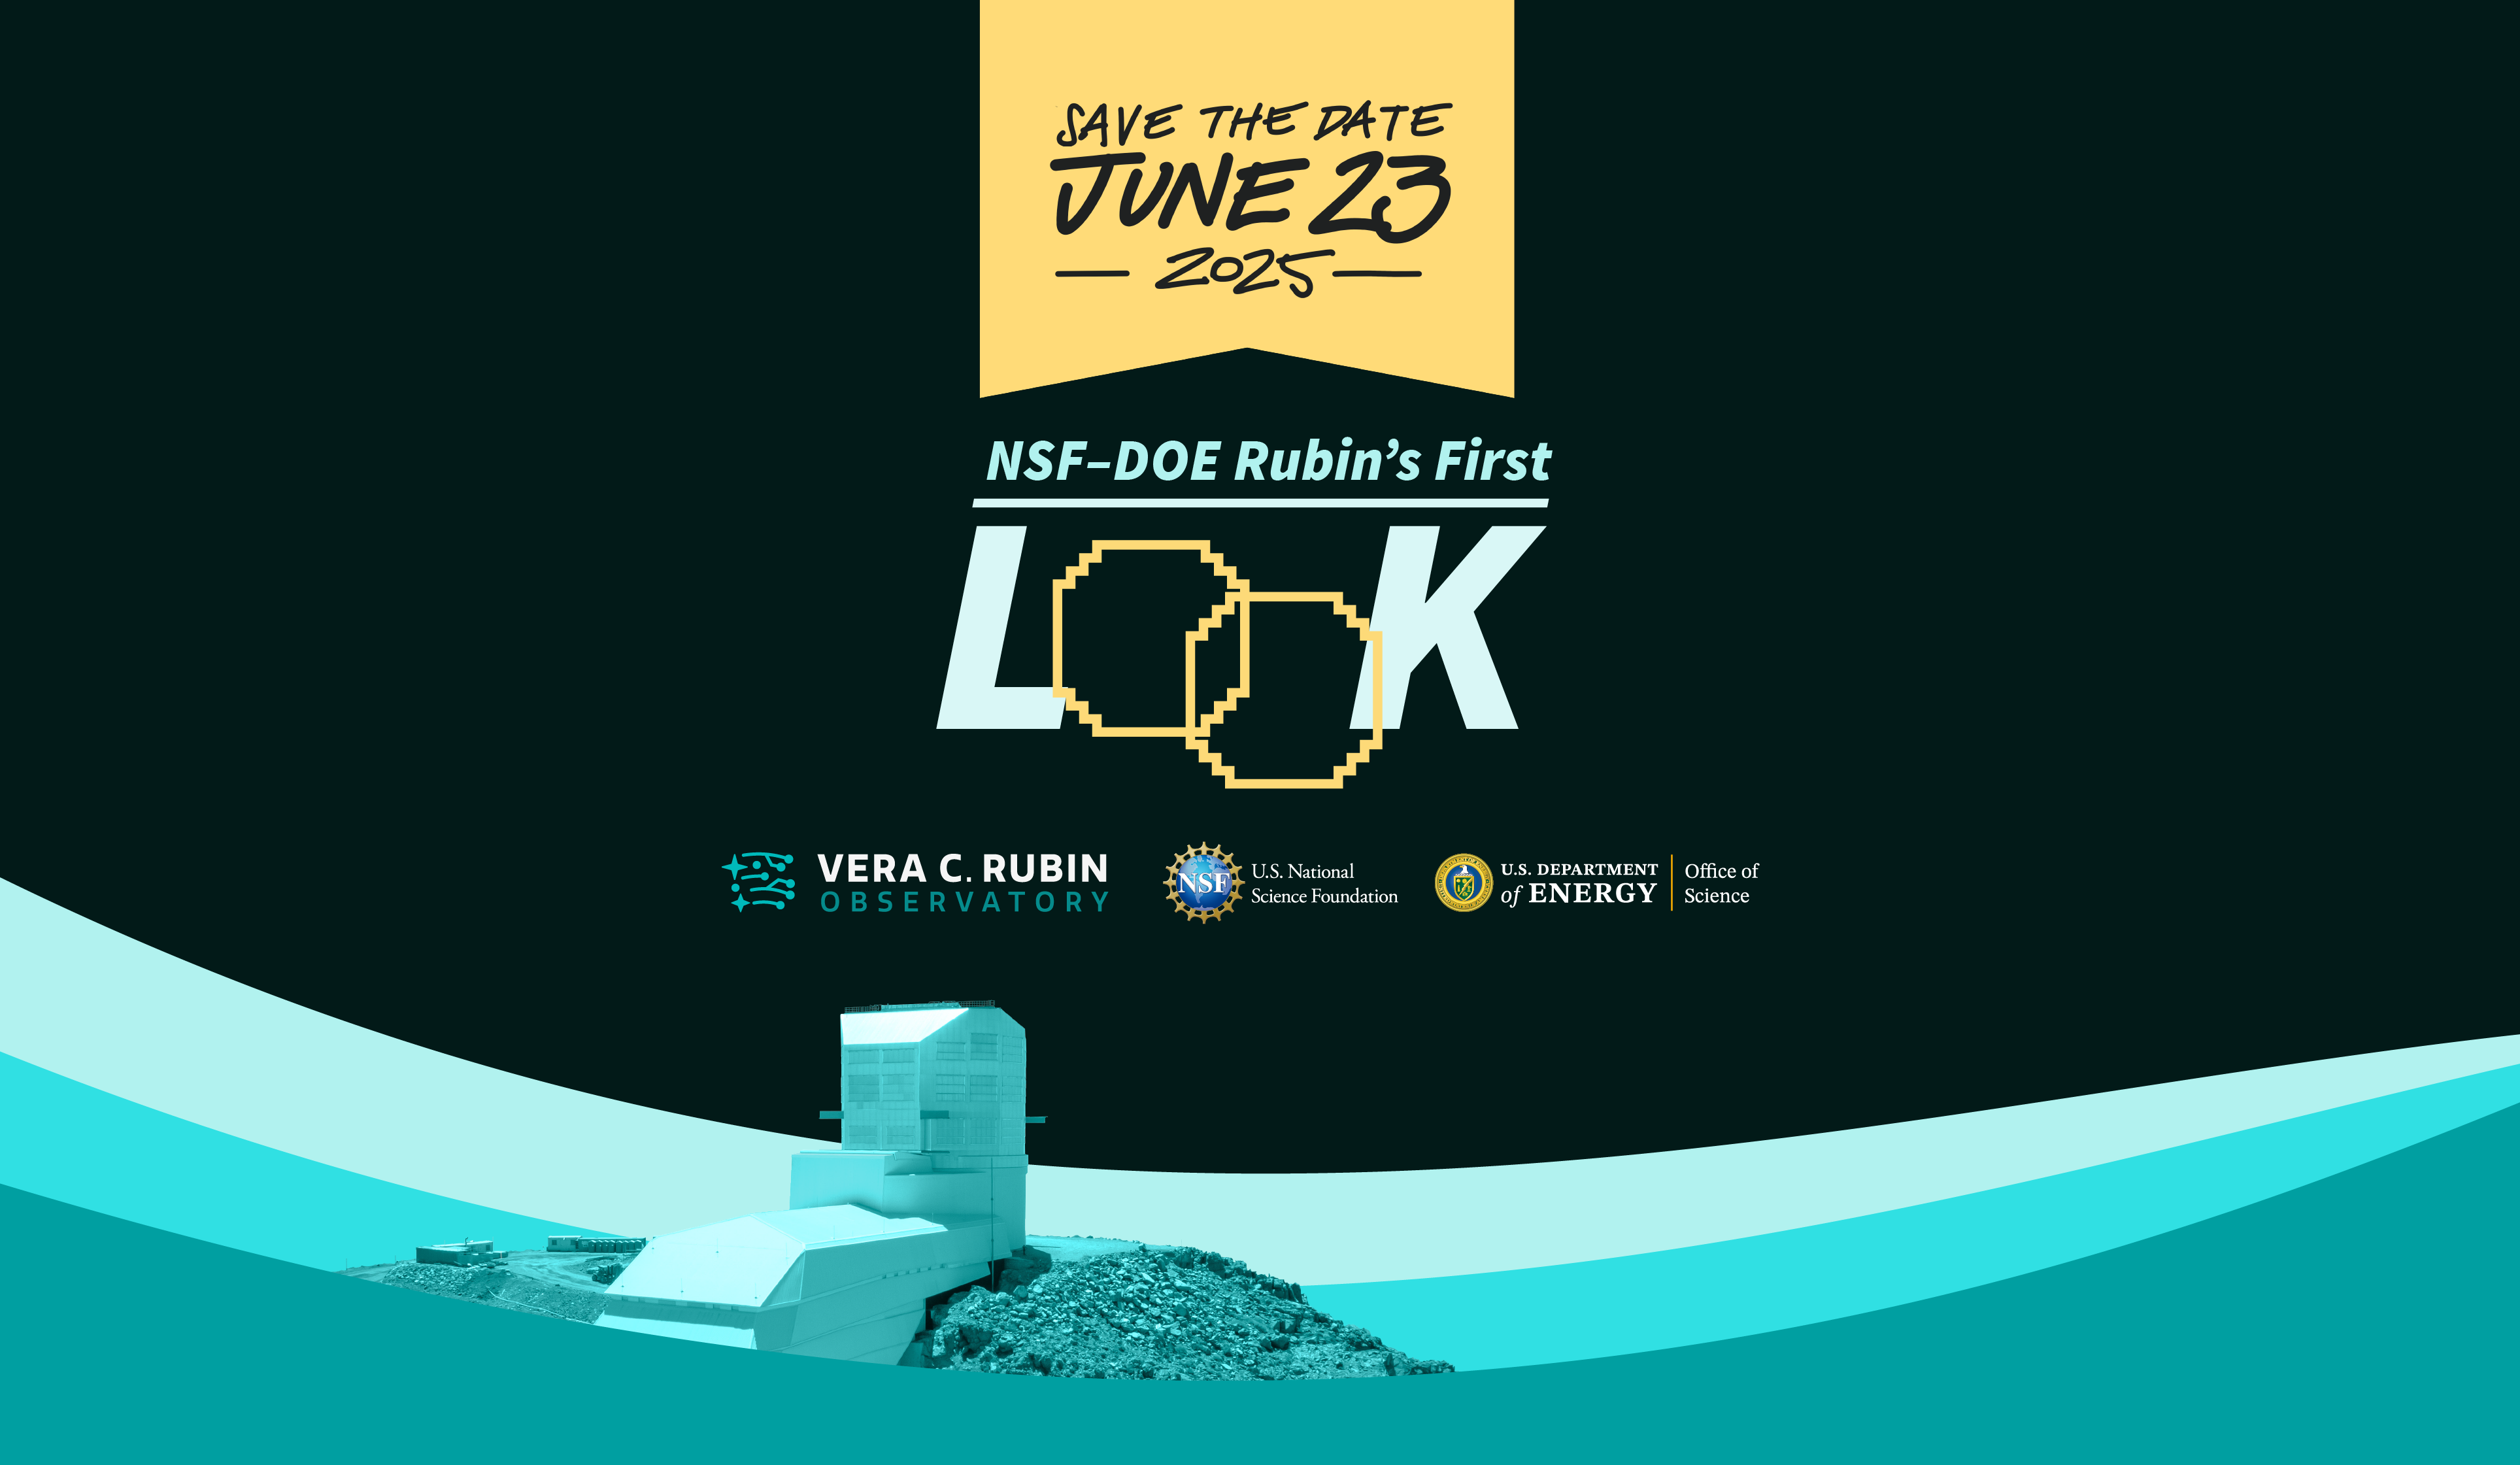

Rubin First Look Save the Date

NSF–DOE Vera C. Rubin Observatory First Look unveiling event save-the-date poster.

Credit: RubinObs/NOIRLab/SLAC/NSF/DOE/AURA